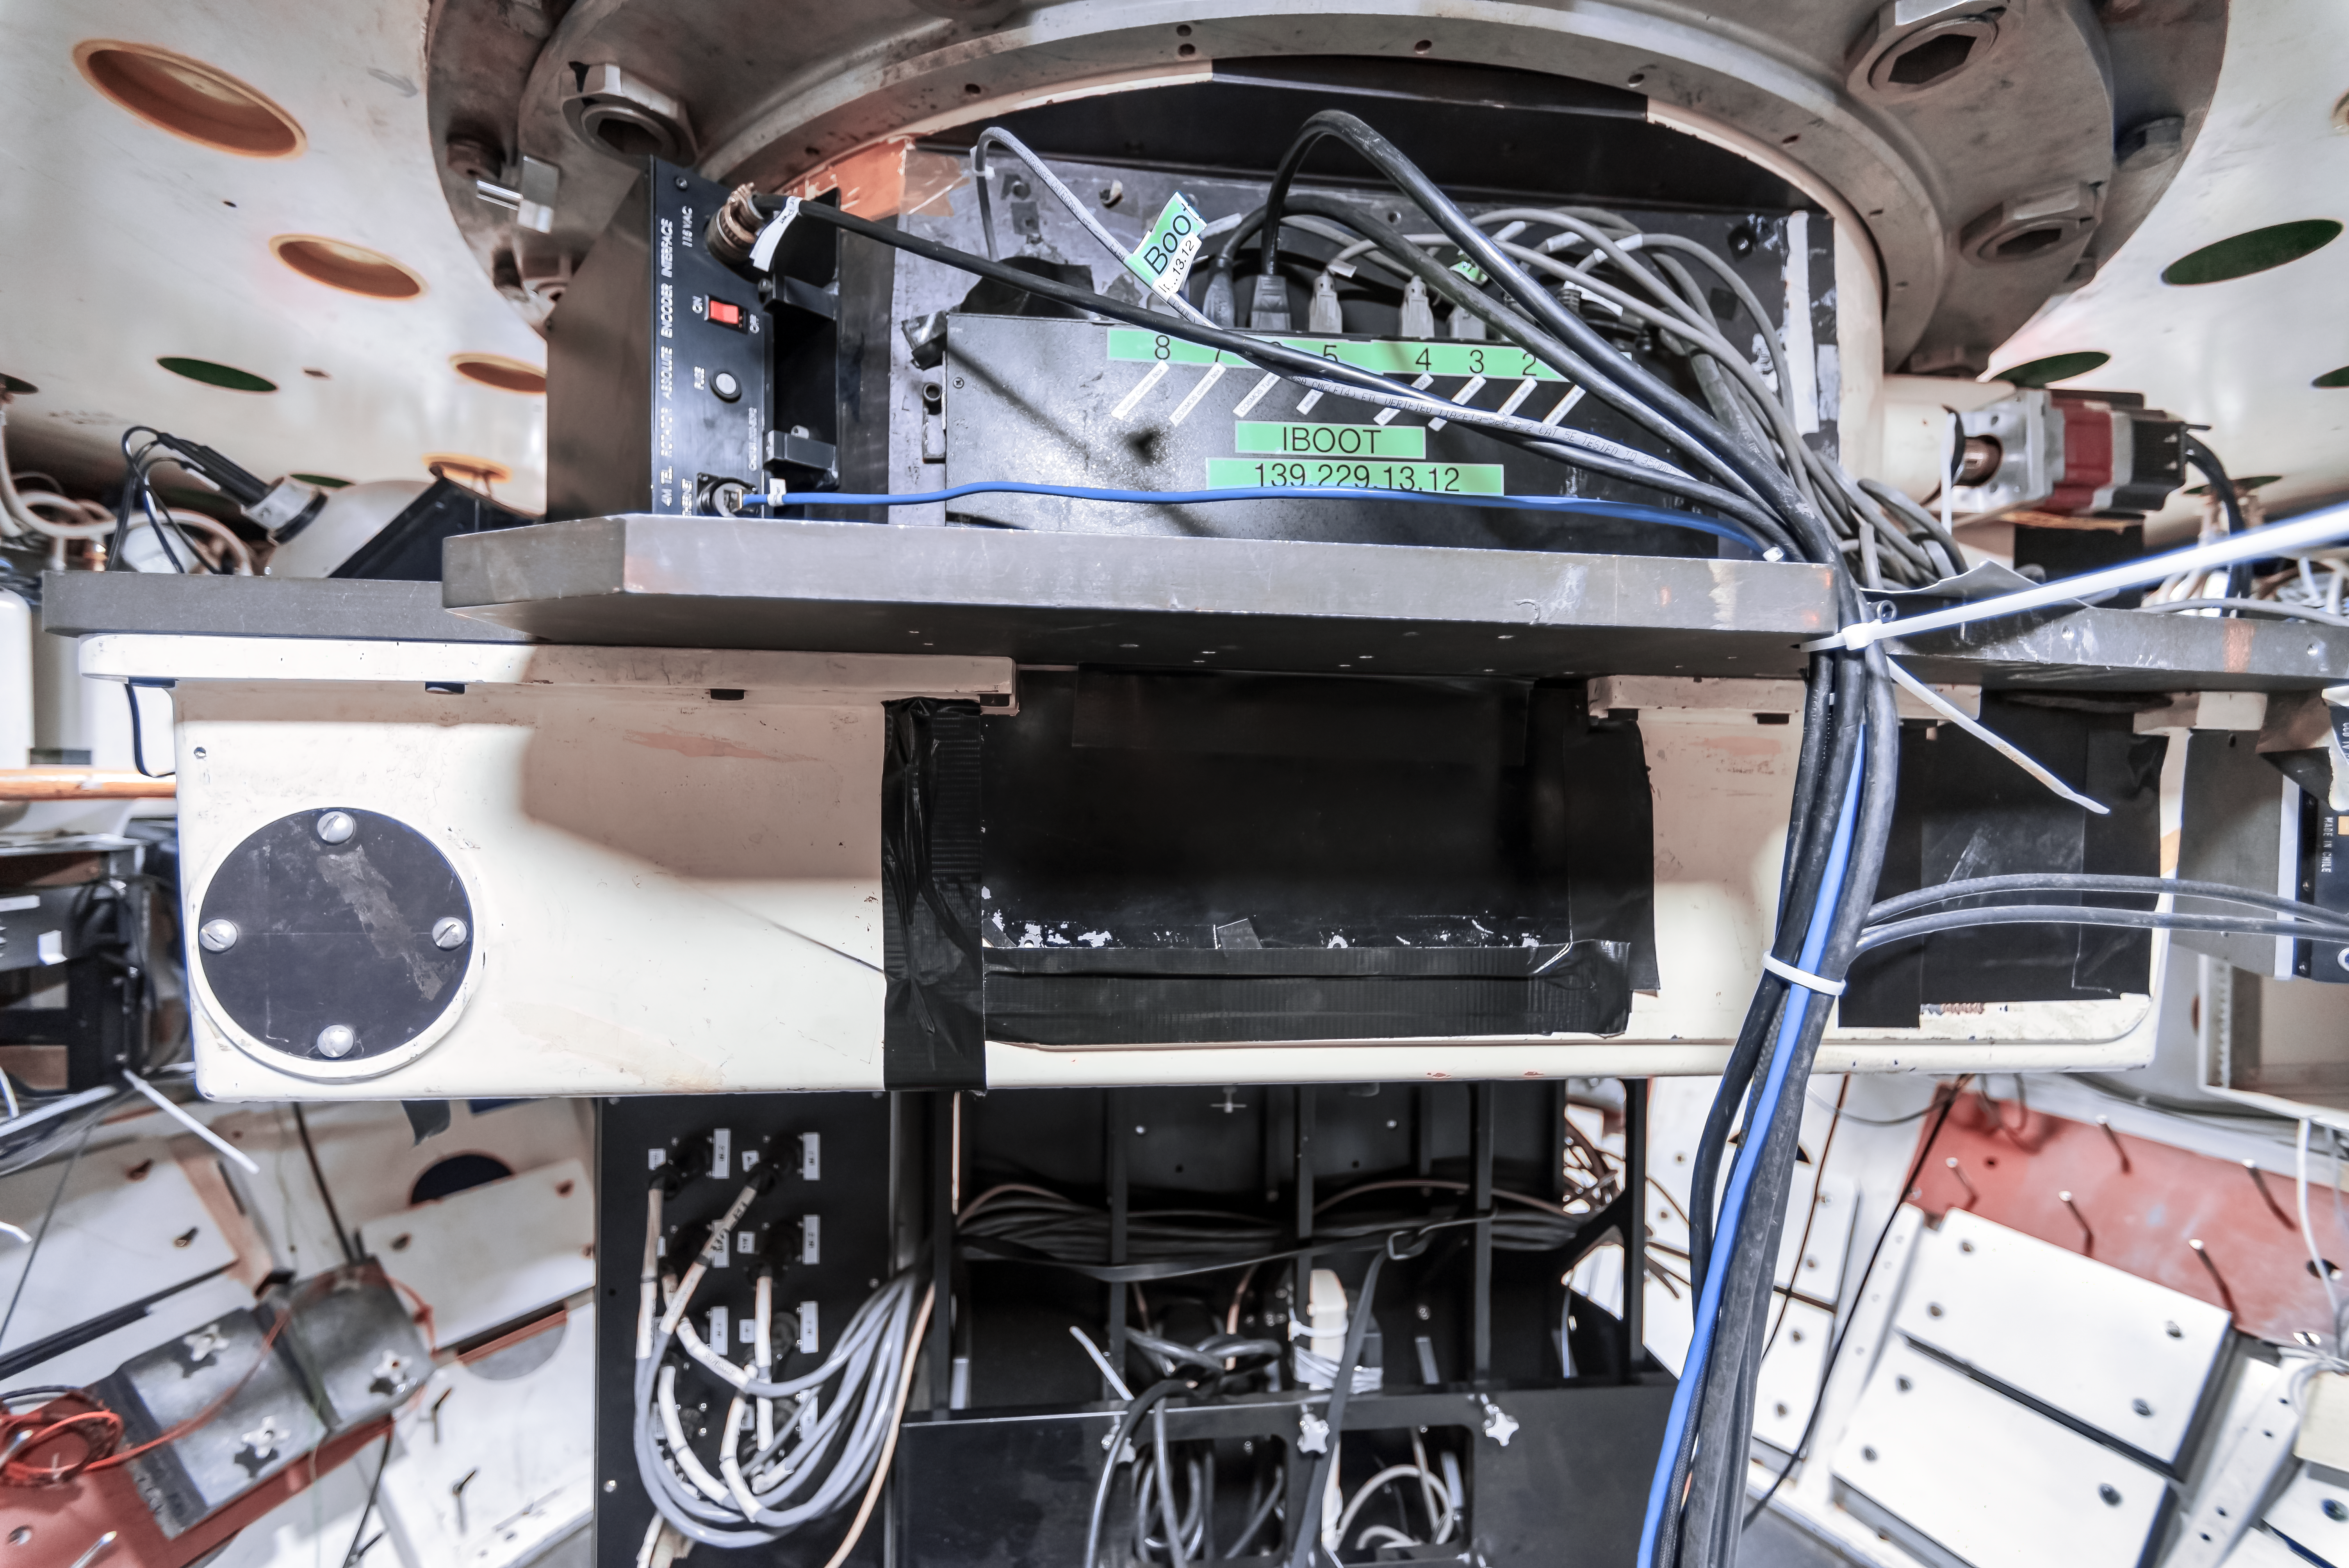

COSMOS Spectrograph at CTIO

COSMOS is a nearly identical modified version of the OSMOS spectrograph in use on the MDM Hiltner 2.4-m telescope, and adapted for use on the Víctor M. Blanco 4-meter Telescope at CTIO. The design modifications, fabrication, assembly and testing were a joint effort between Ohio State and NOIRLab. This instrument was built to provide a modern, high-efficiency spectrograph for the U.S. community that meets many of the scientific needs described in the ReSTAR (Renewing Small Telescope for Astronomical Research) report.

Credit: CTIO/NOIRLab/NSF/AURA/D. Munizaga